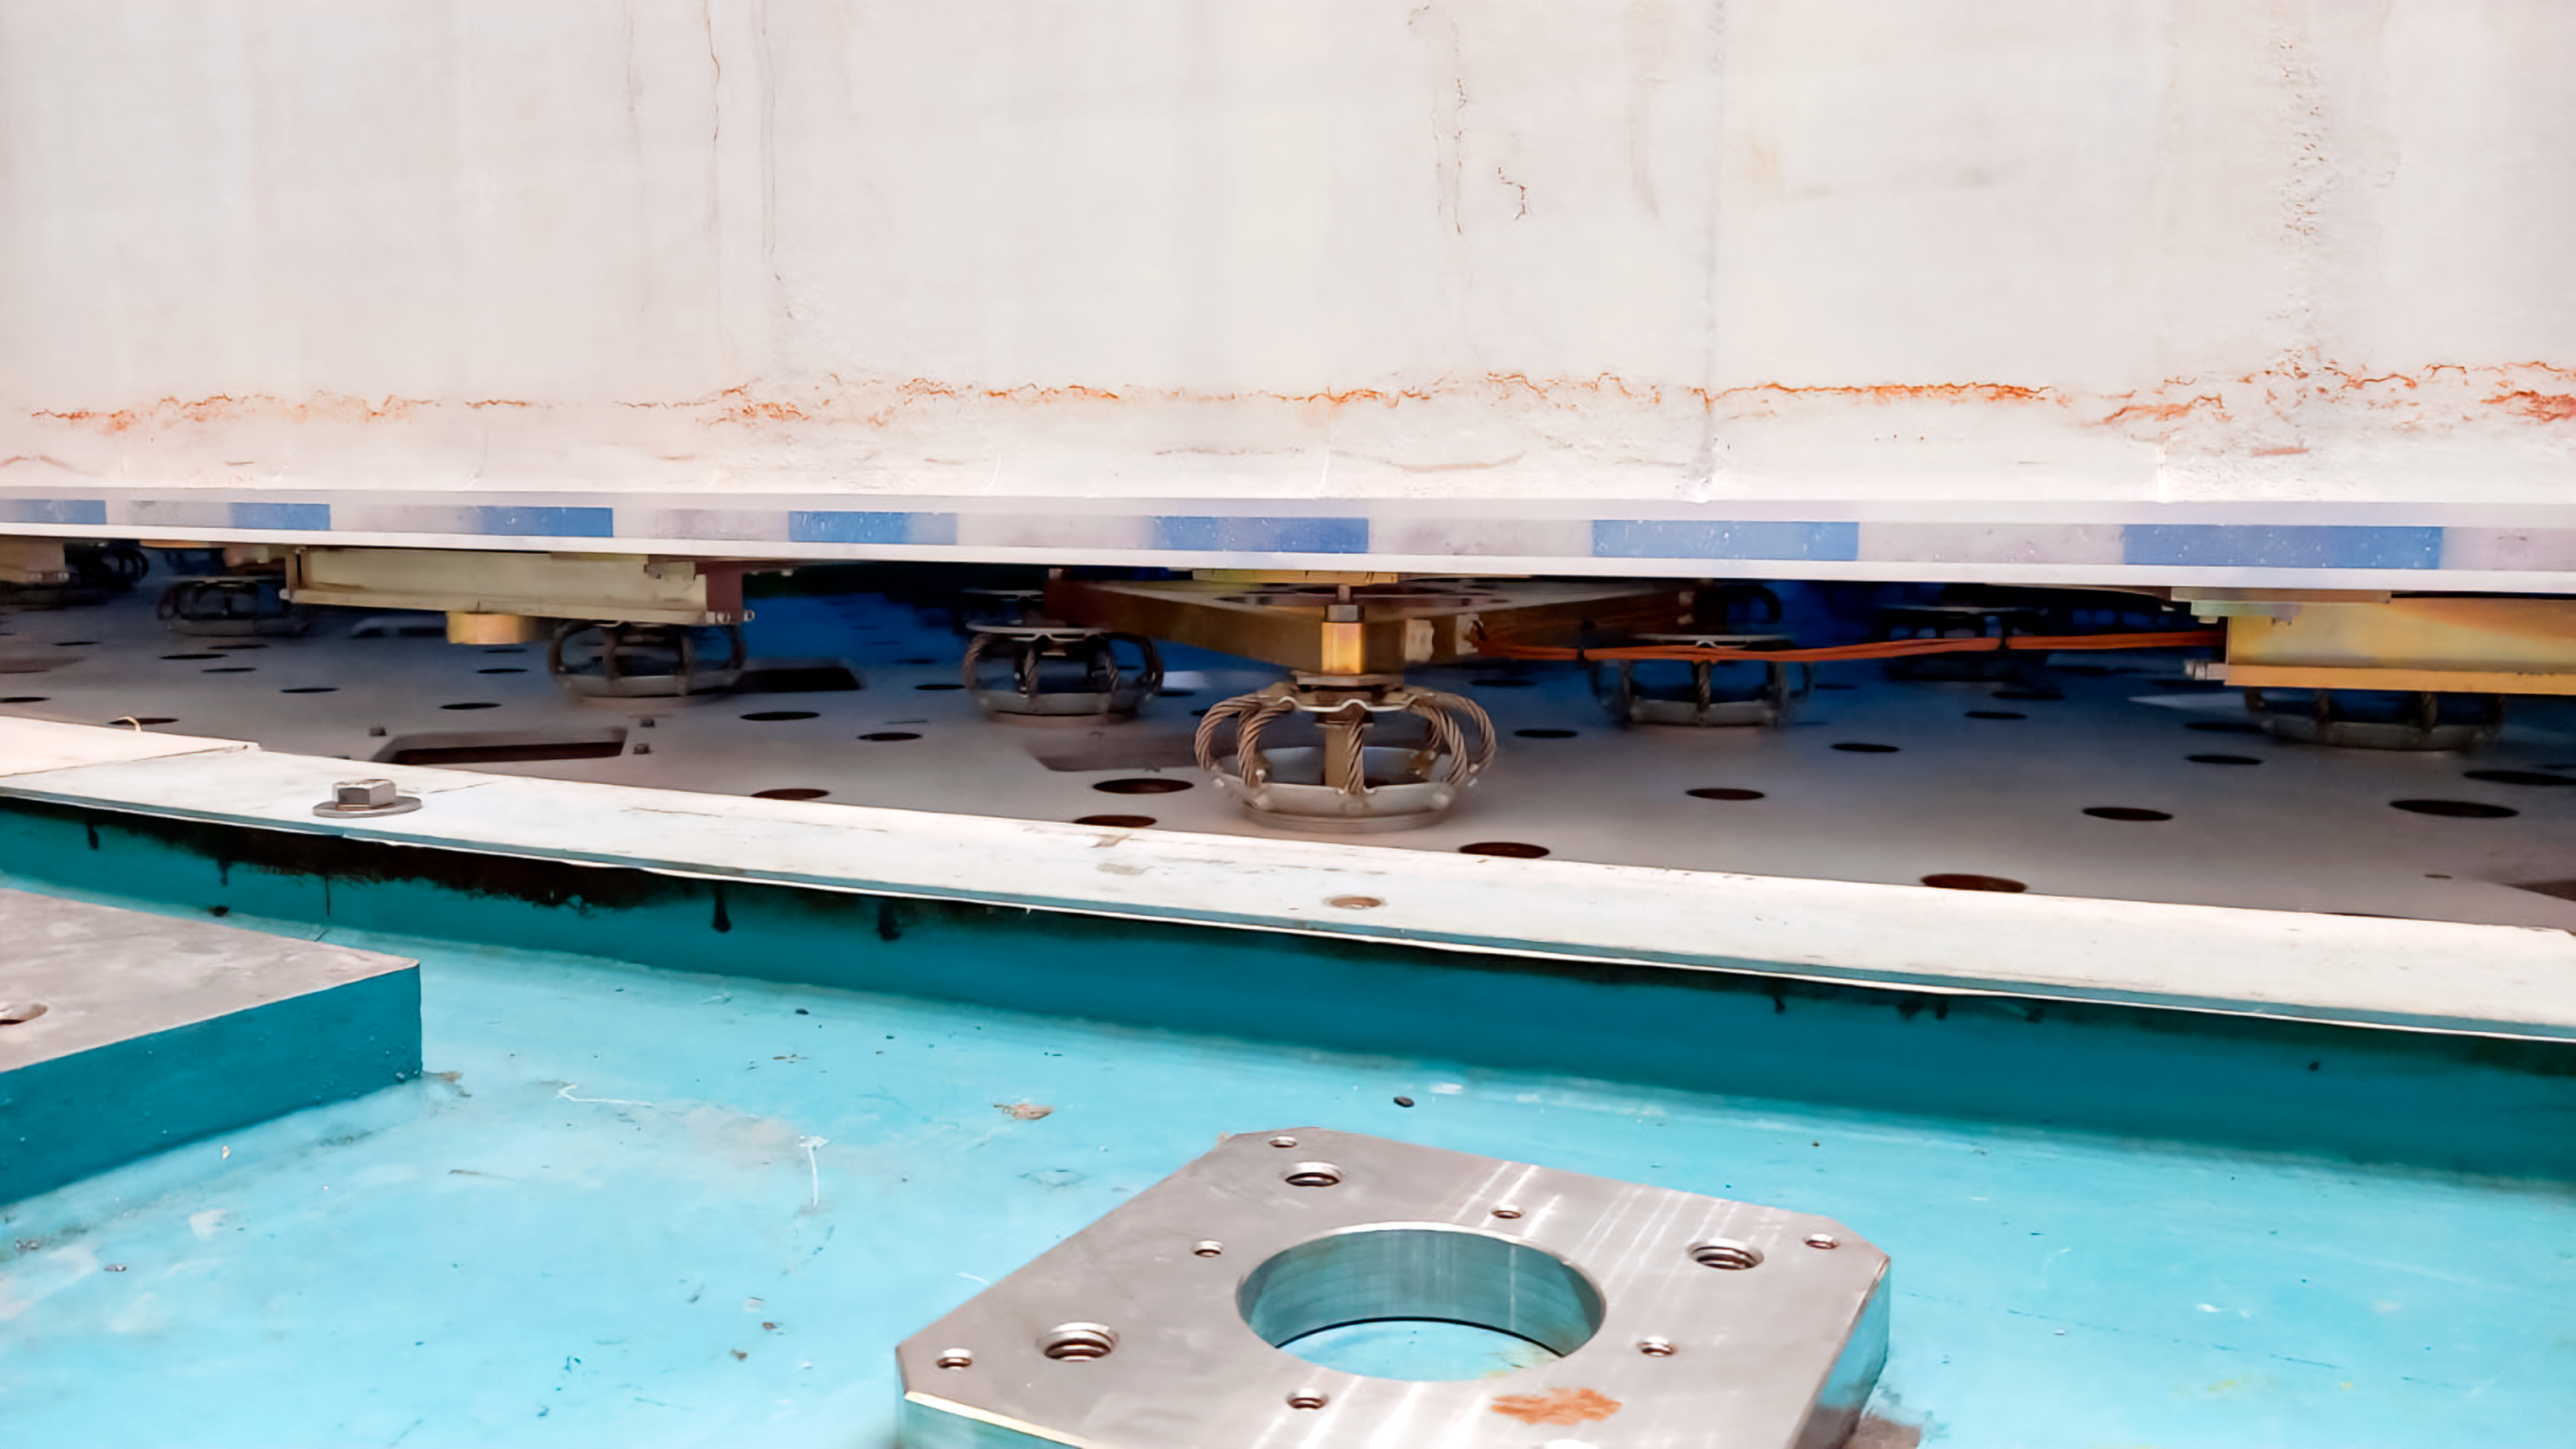

Rubin M1M3 Install on Cell

On the summit, the glass blank for Rubin’s 8.4-meter primary/tertiary mirror (M1M3) was moved onto the mirror cell — the mirror’s steel support structure — for the first time on 20 March 2024.

Credit: RubinObs/NOIRLab/SLAC/NSF/DOE/AURA